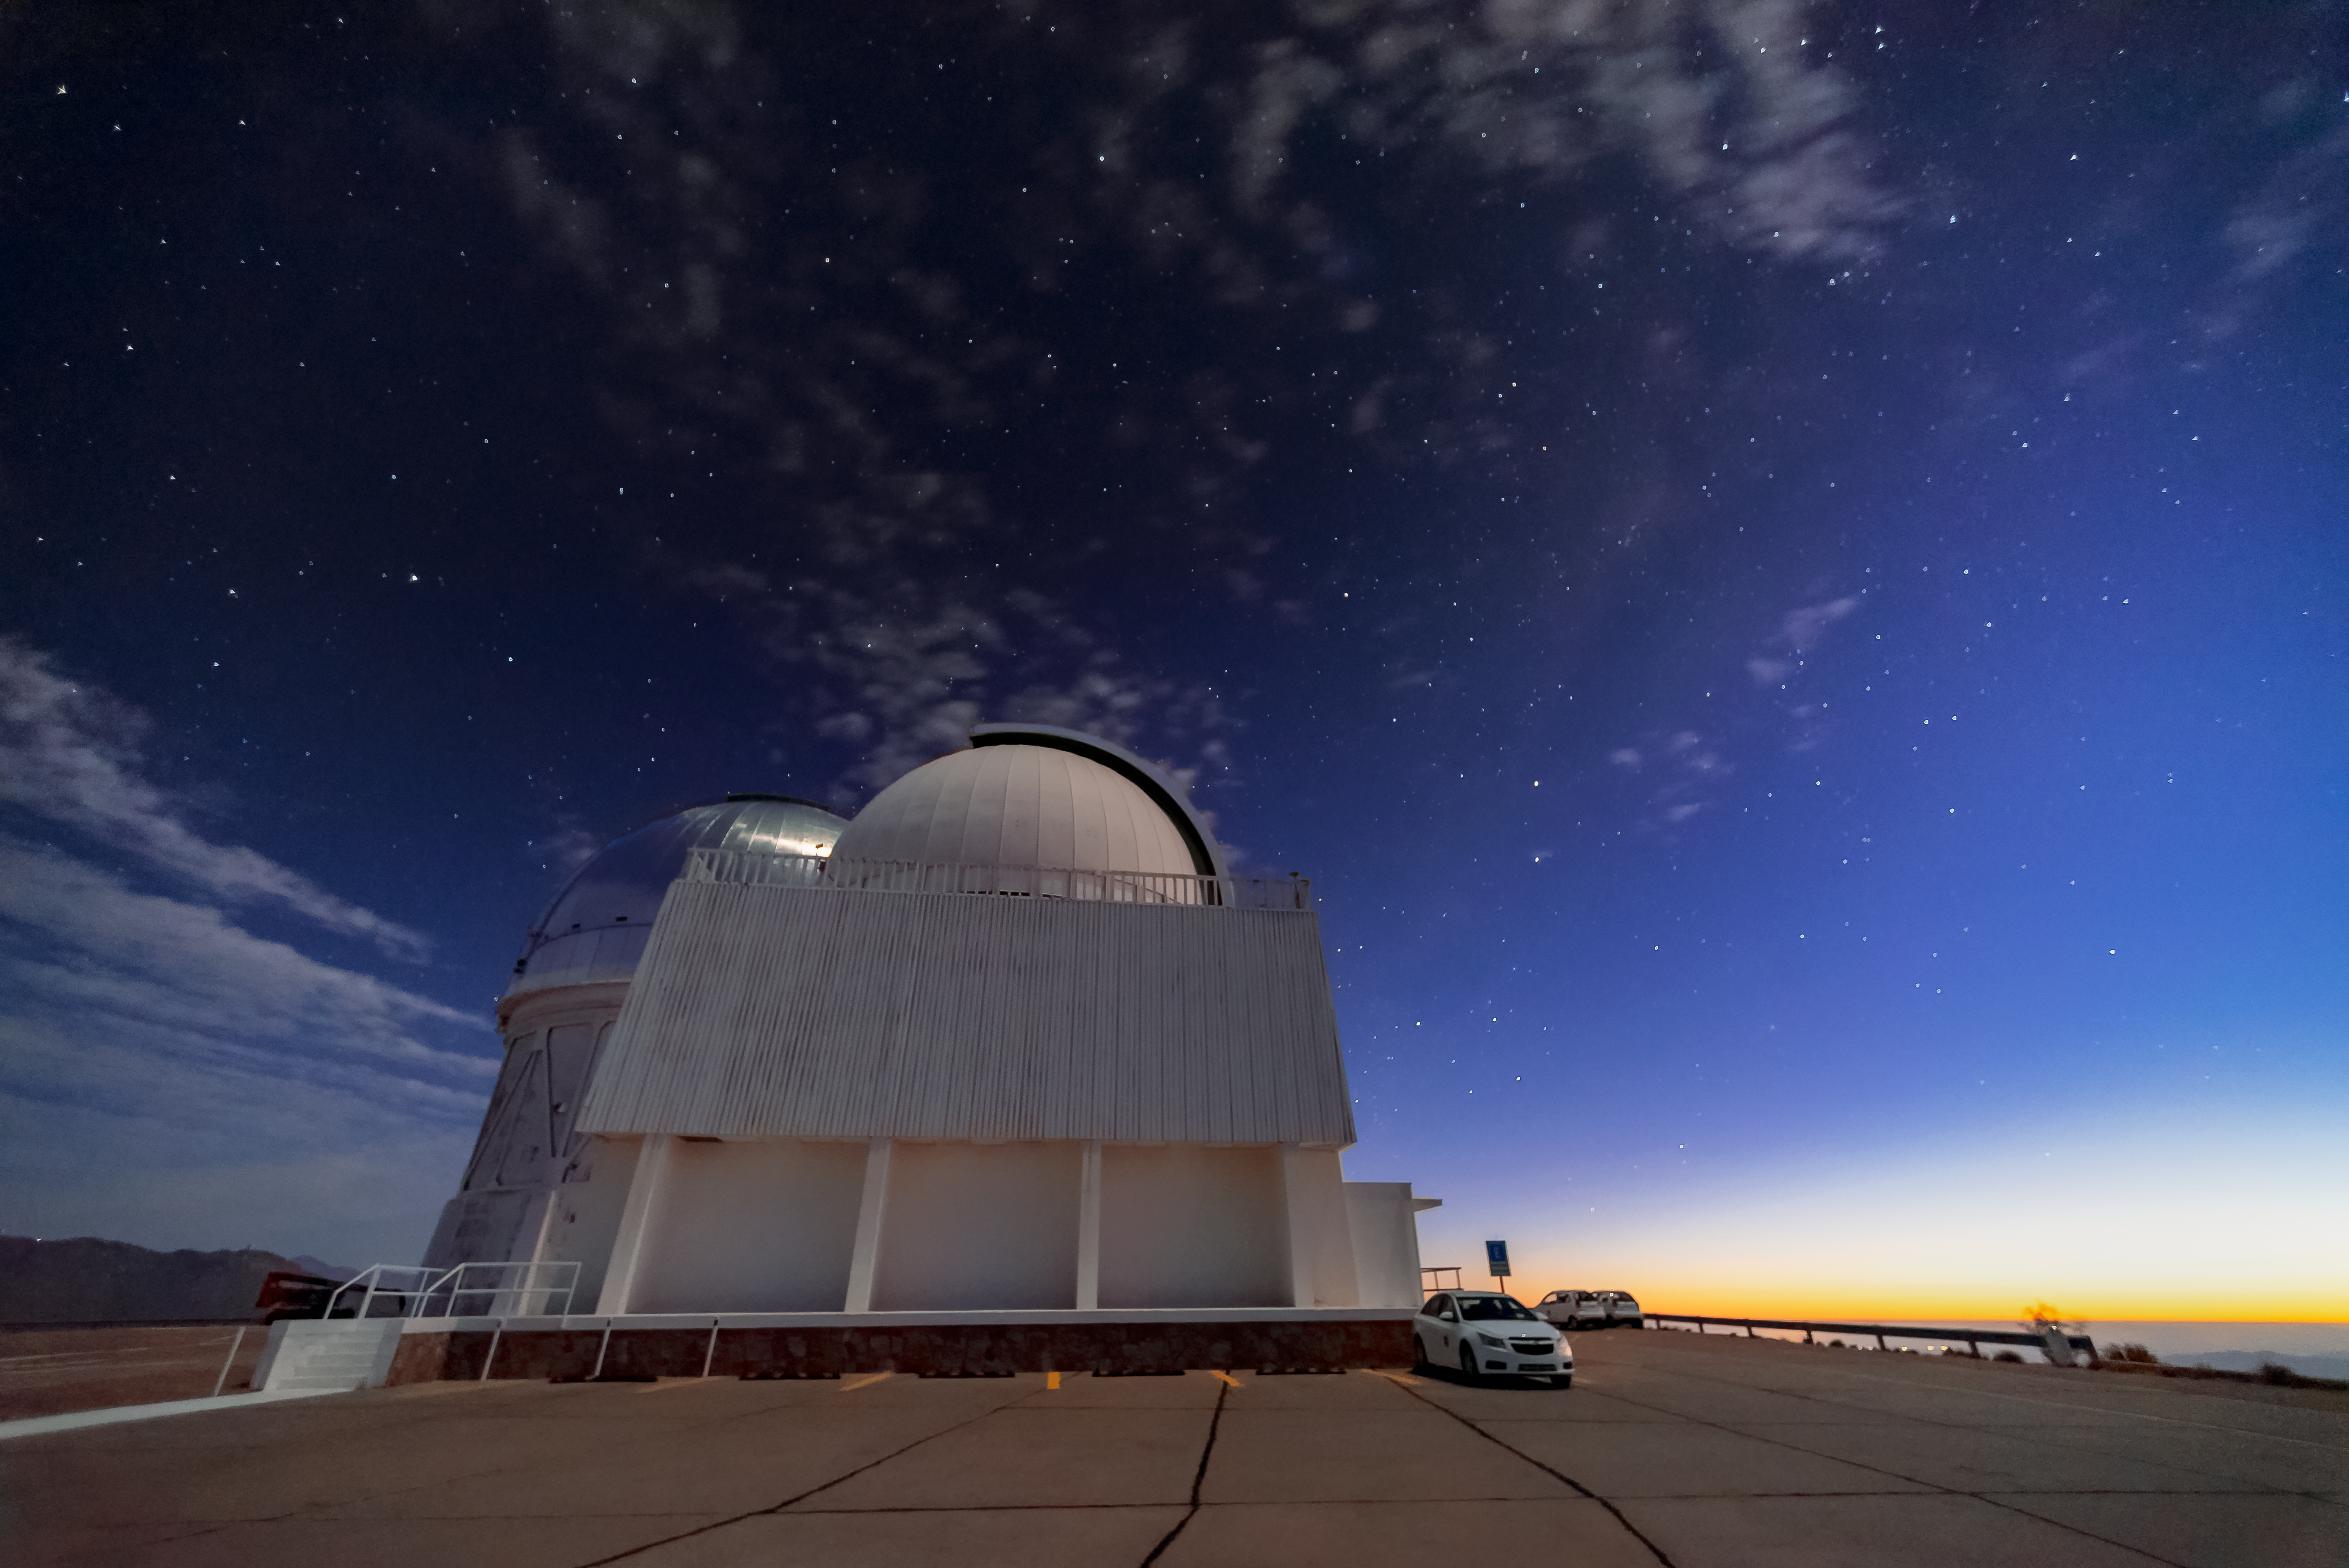

Two Big Telescopes

The Cerro Tololo Inter-American Observatory's Víctor M. Blanco 4-meter Telescope (background) and 1.5m SOAR telescope (foreground) are shown here shortly after sunset.

Credit: NOIRLab/AURA/NSF